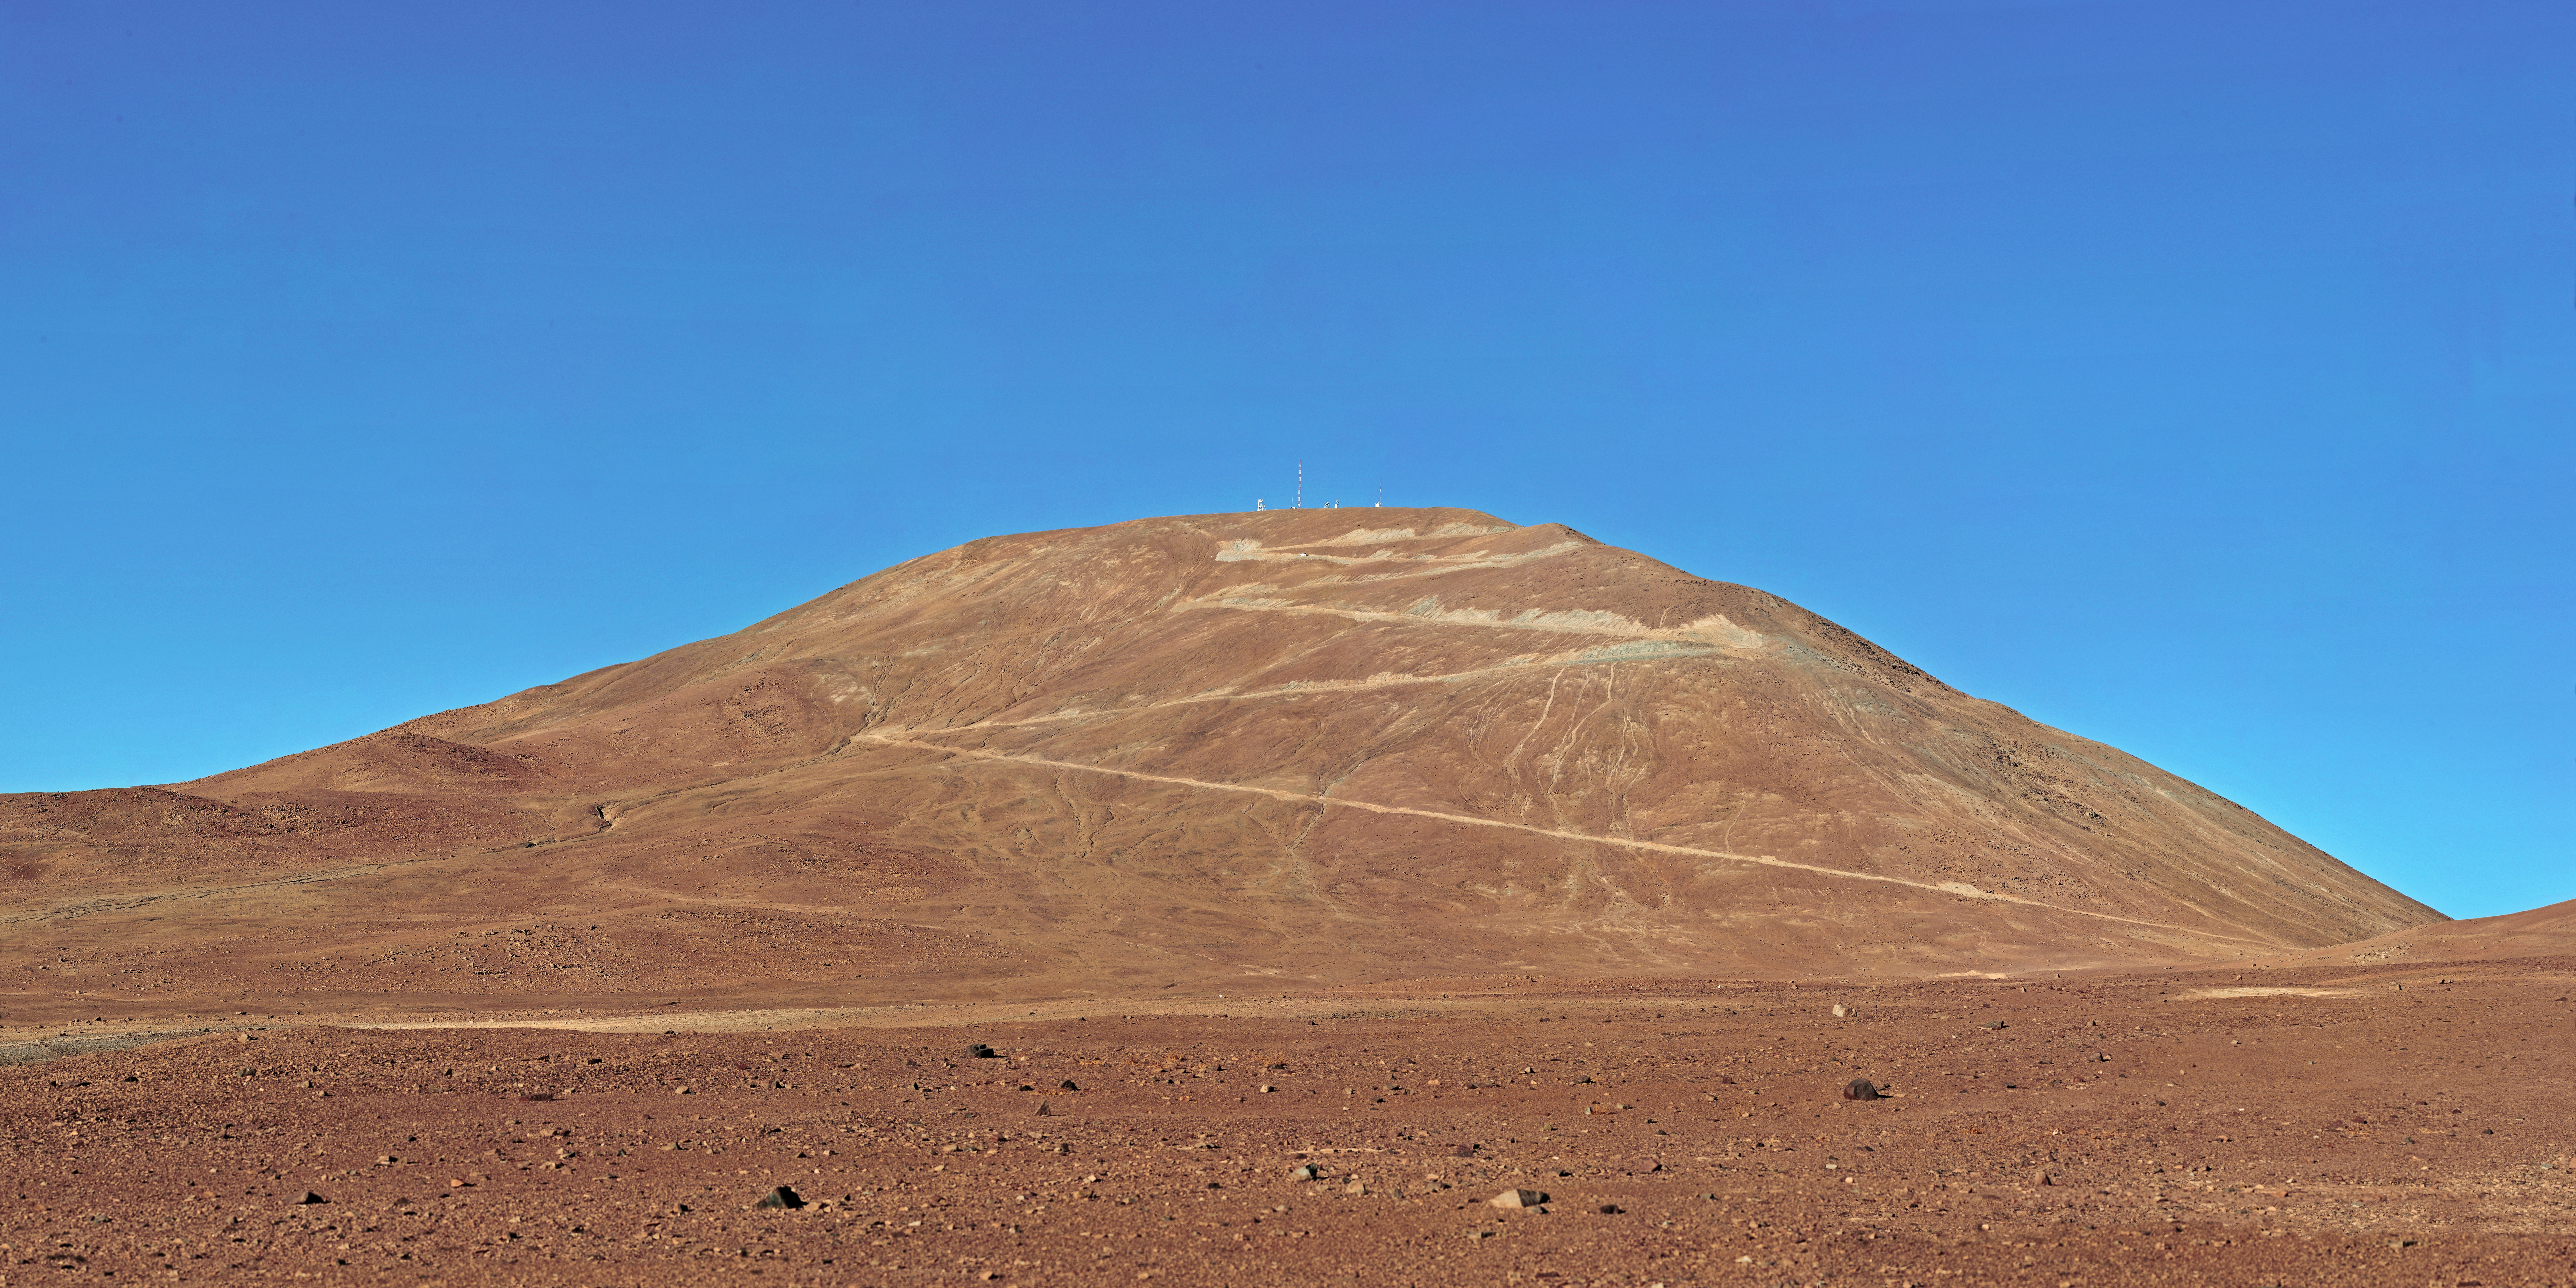

Cerro Armazones - site of the future E-ELT

View of Cerro Armazones in the Chilean desert, near ESO's Paranal Observatory, site of the Very Large Telescope (VLT). Cerro Armazones will be the site for the European Extremely Large Telescope (E-ELT), which, with its 39-metre diameter mirror, will be the world’s biggest eye on the sky. The current steep dirt road to the summit can be clearly seen.

Credit: ESO/S. Brunier